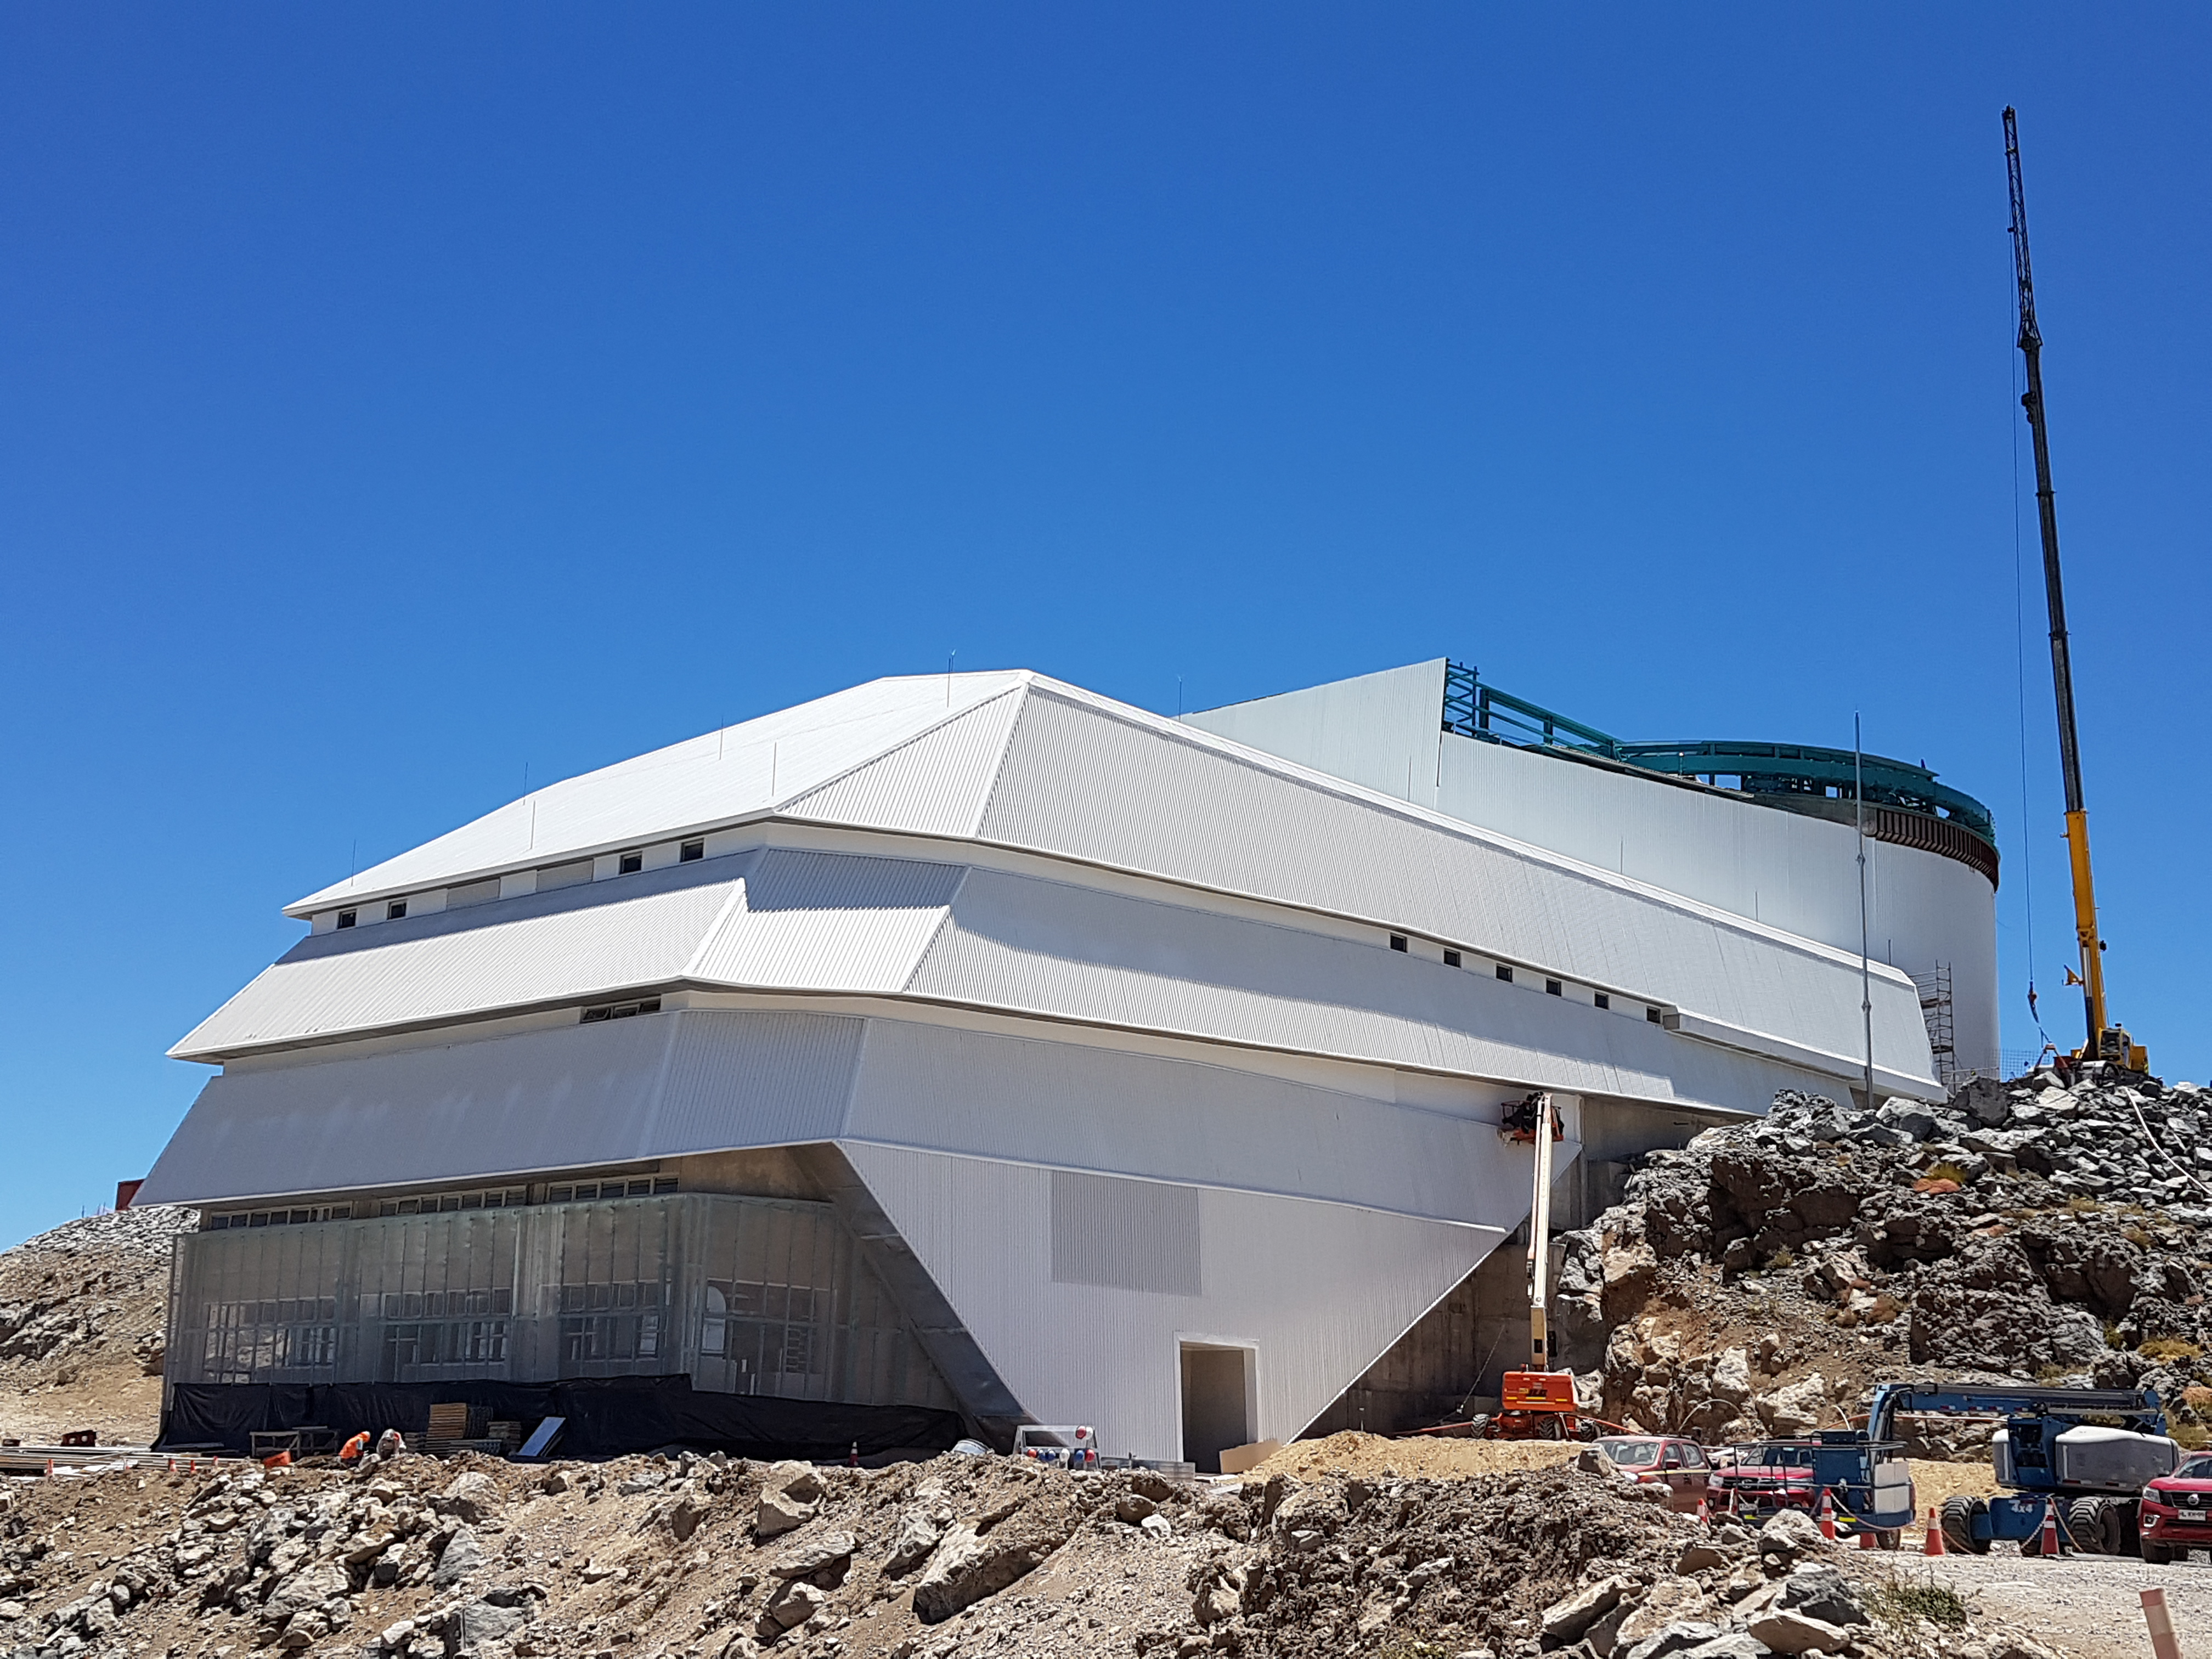

General Views

General Views

Credit: Rubin Observatory/NSF/AURA